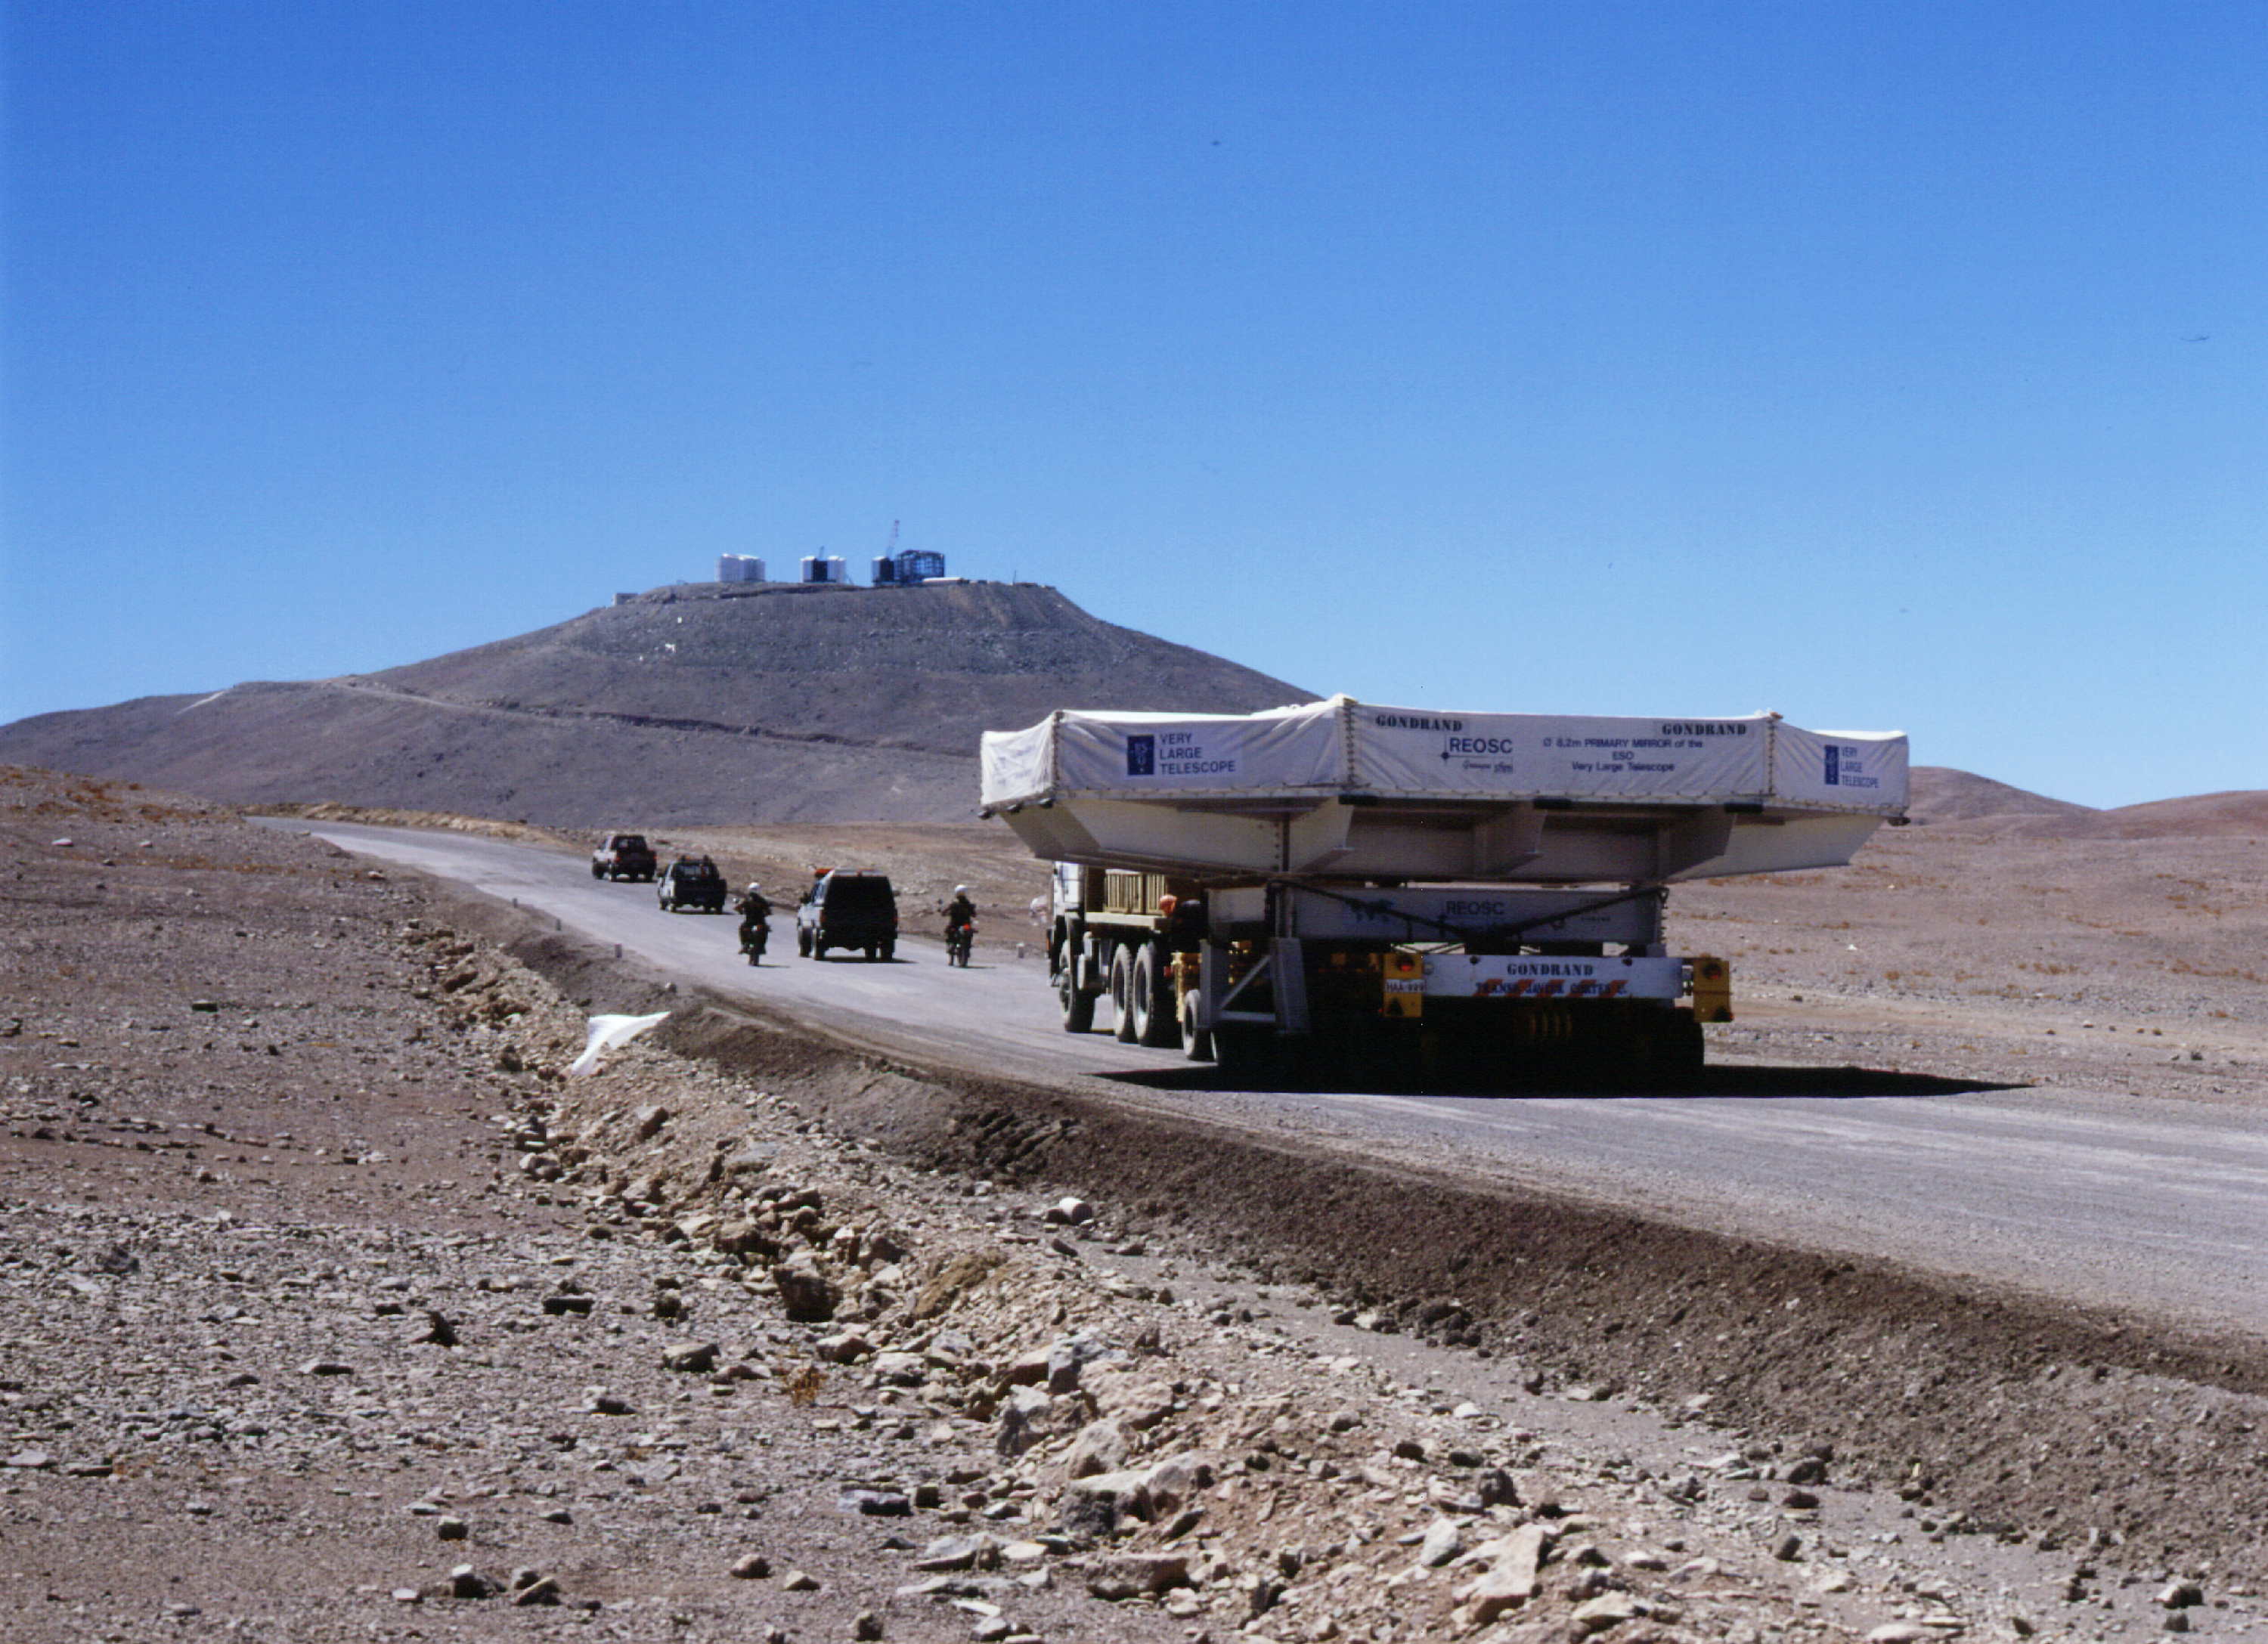

M1 convoy: almost there

This photograph is one of twelve high-resolution photographic images illustrating the transport of the first VLT 8.2-m Zerodur mirror (M1) to Paranal. Here, the convoy is on the last stretch of road just before the gate at the base camp. The VLT enclosures at the top of Paranal are well visible in the background.

Credit: ESO